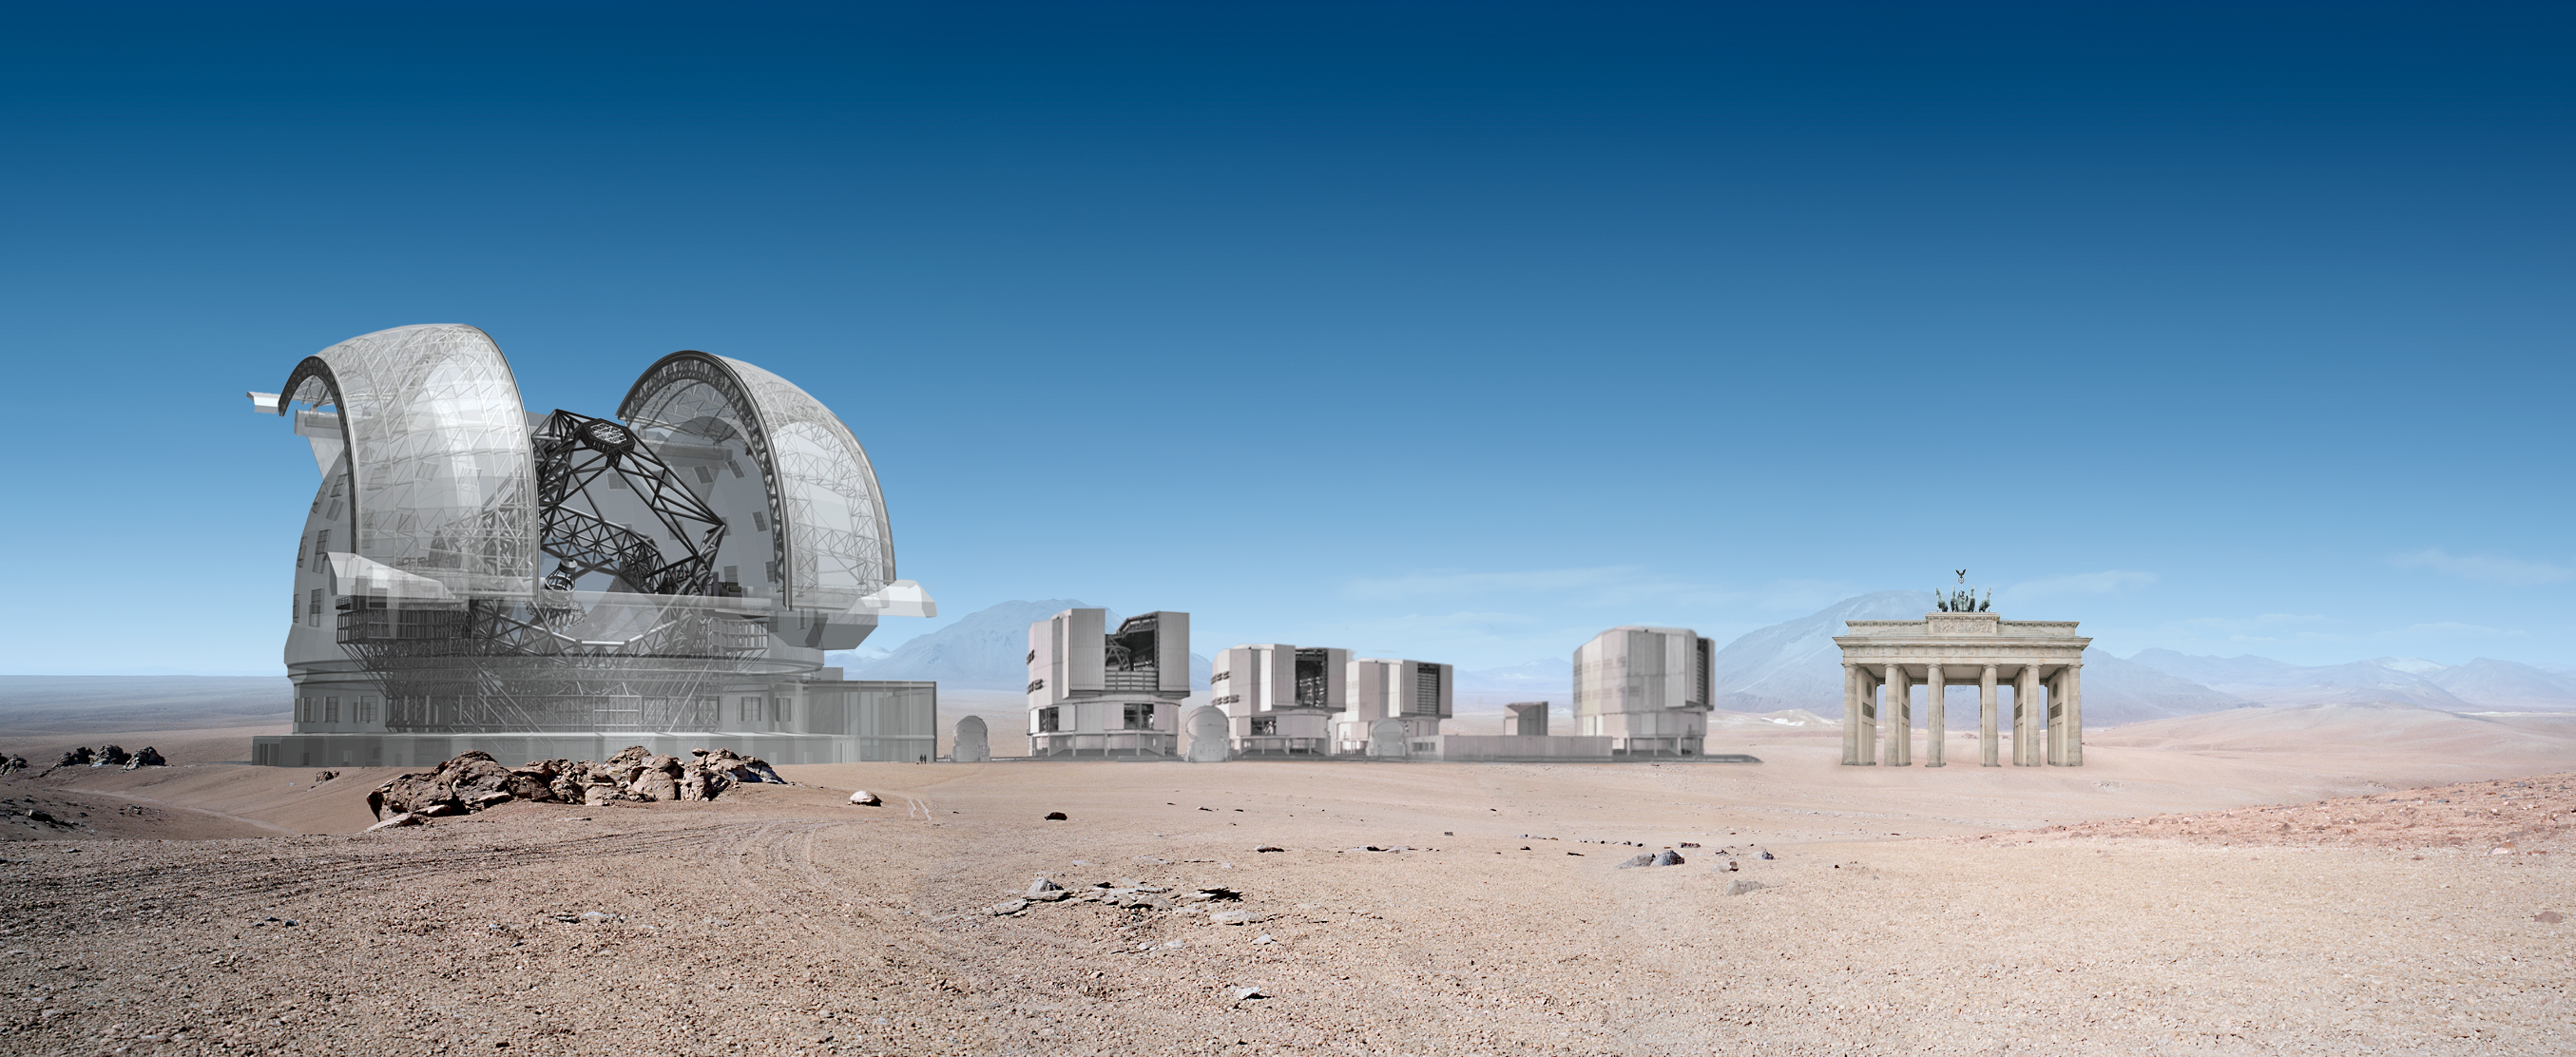

ELT and VLT sizes compared with Brandenburger Tor

ELT and VLT sizes compared with Brandenburger Tor.

The design for the ELT shown here was published in 2009 and is preliminary.

Credit: ESO